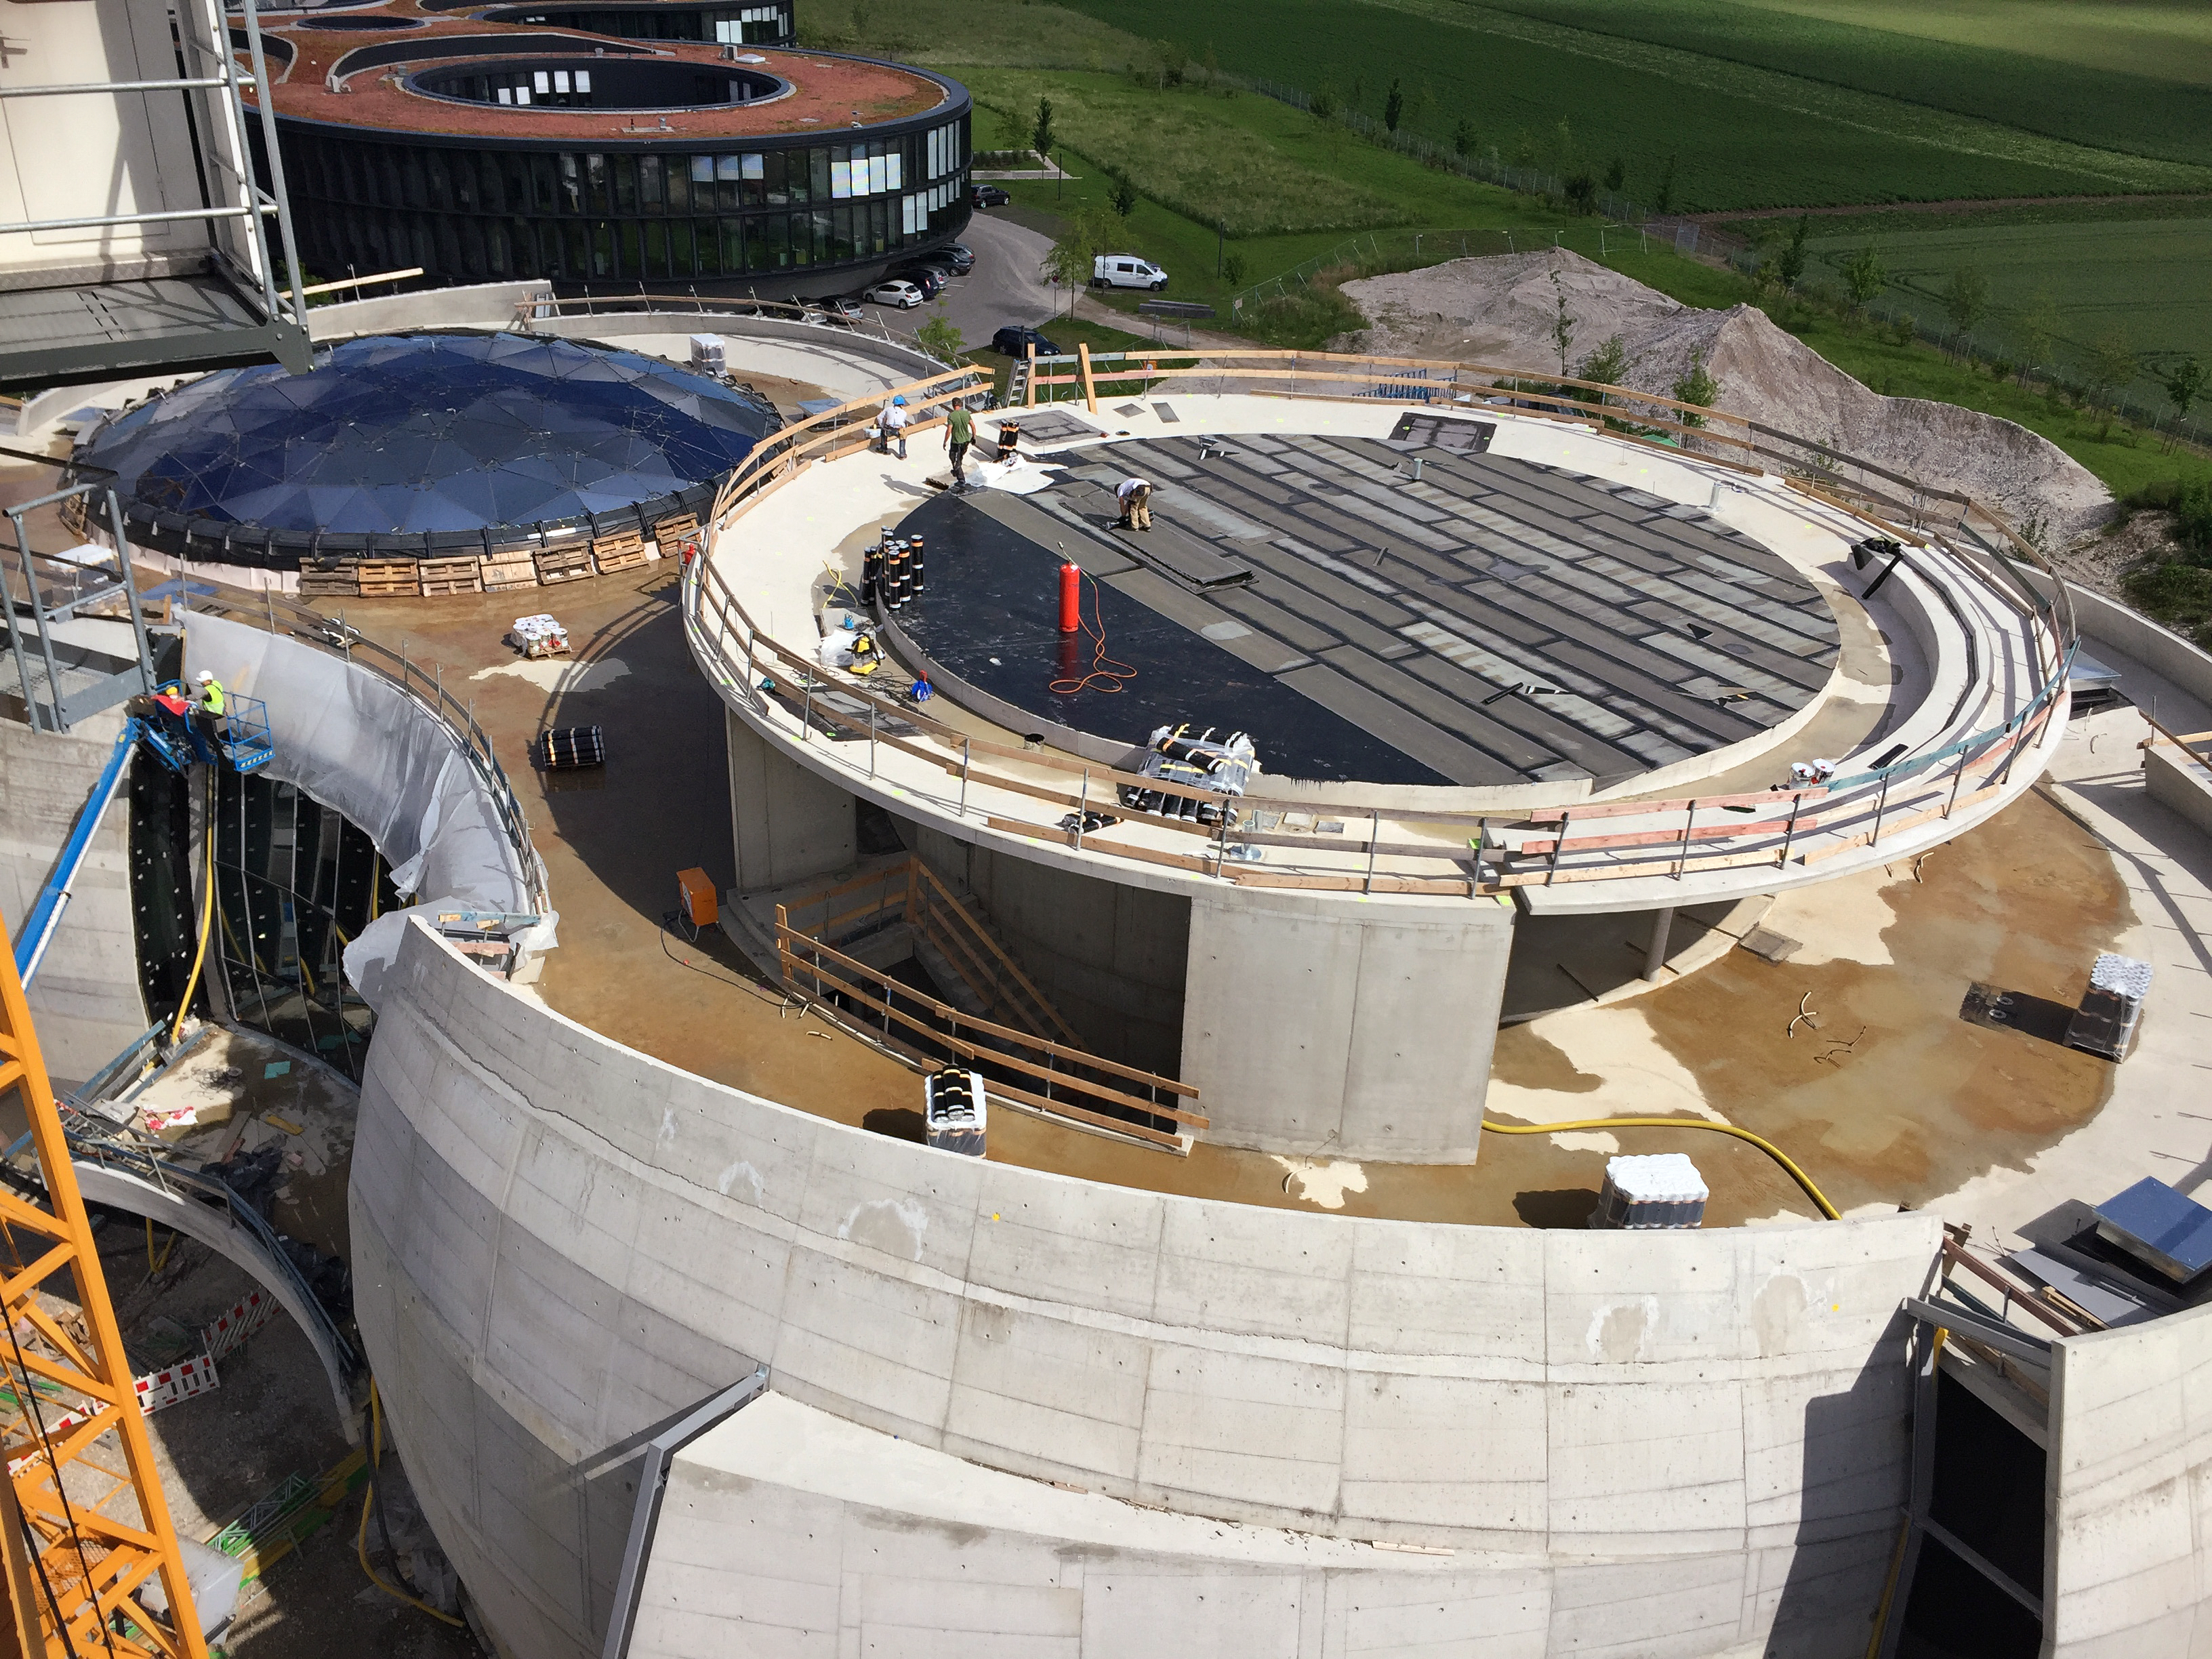

The ESO Supernova's starry ceiling

The ESO Supernova Planetarium & Visitor Centre is nearing the final stages of construction. It will be completely free to visit, and is already offering a unique range of free planetarium products, as part of its remit as the world's first open-source planetarium. The novel design of this new building resembles that of a close double-star system, with one star transferring mass to its companion — such systems in space ultimately lead to supernova explosions, appropriately enough, given the name of the project! The existing ESO Headquarters are visible in the background. The complex is located in Garching-Forschungszentrum, readily accessible from Munich. This unique and unmissable attraction will be open to the public from spring 2018.

Credit: Bernhardt + Partner (B+P)